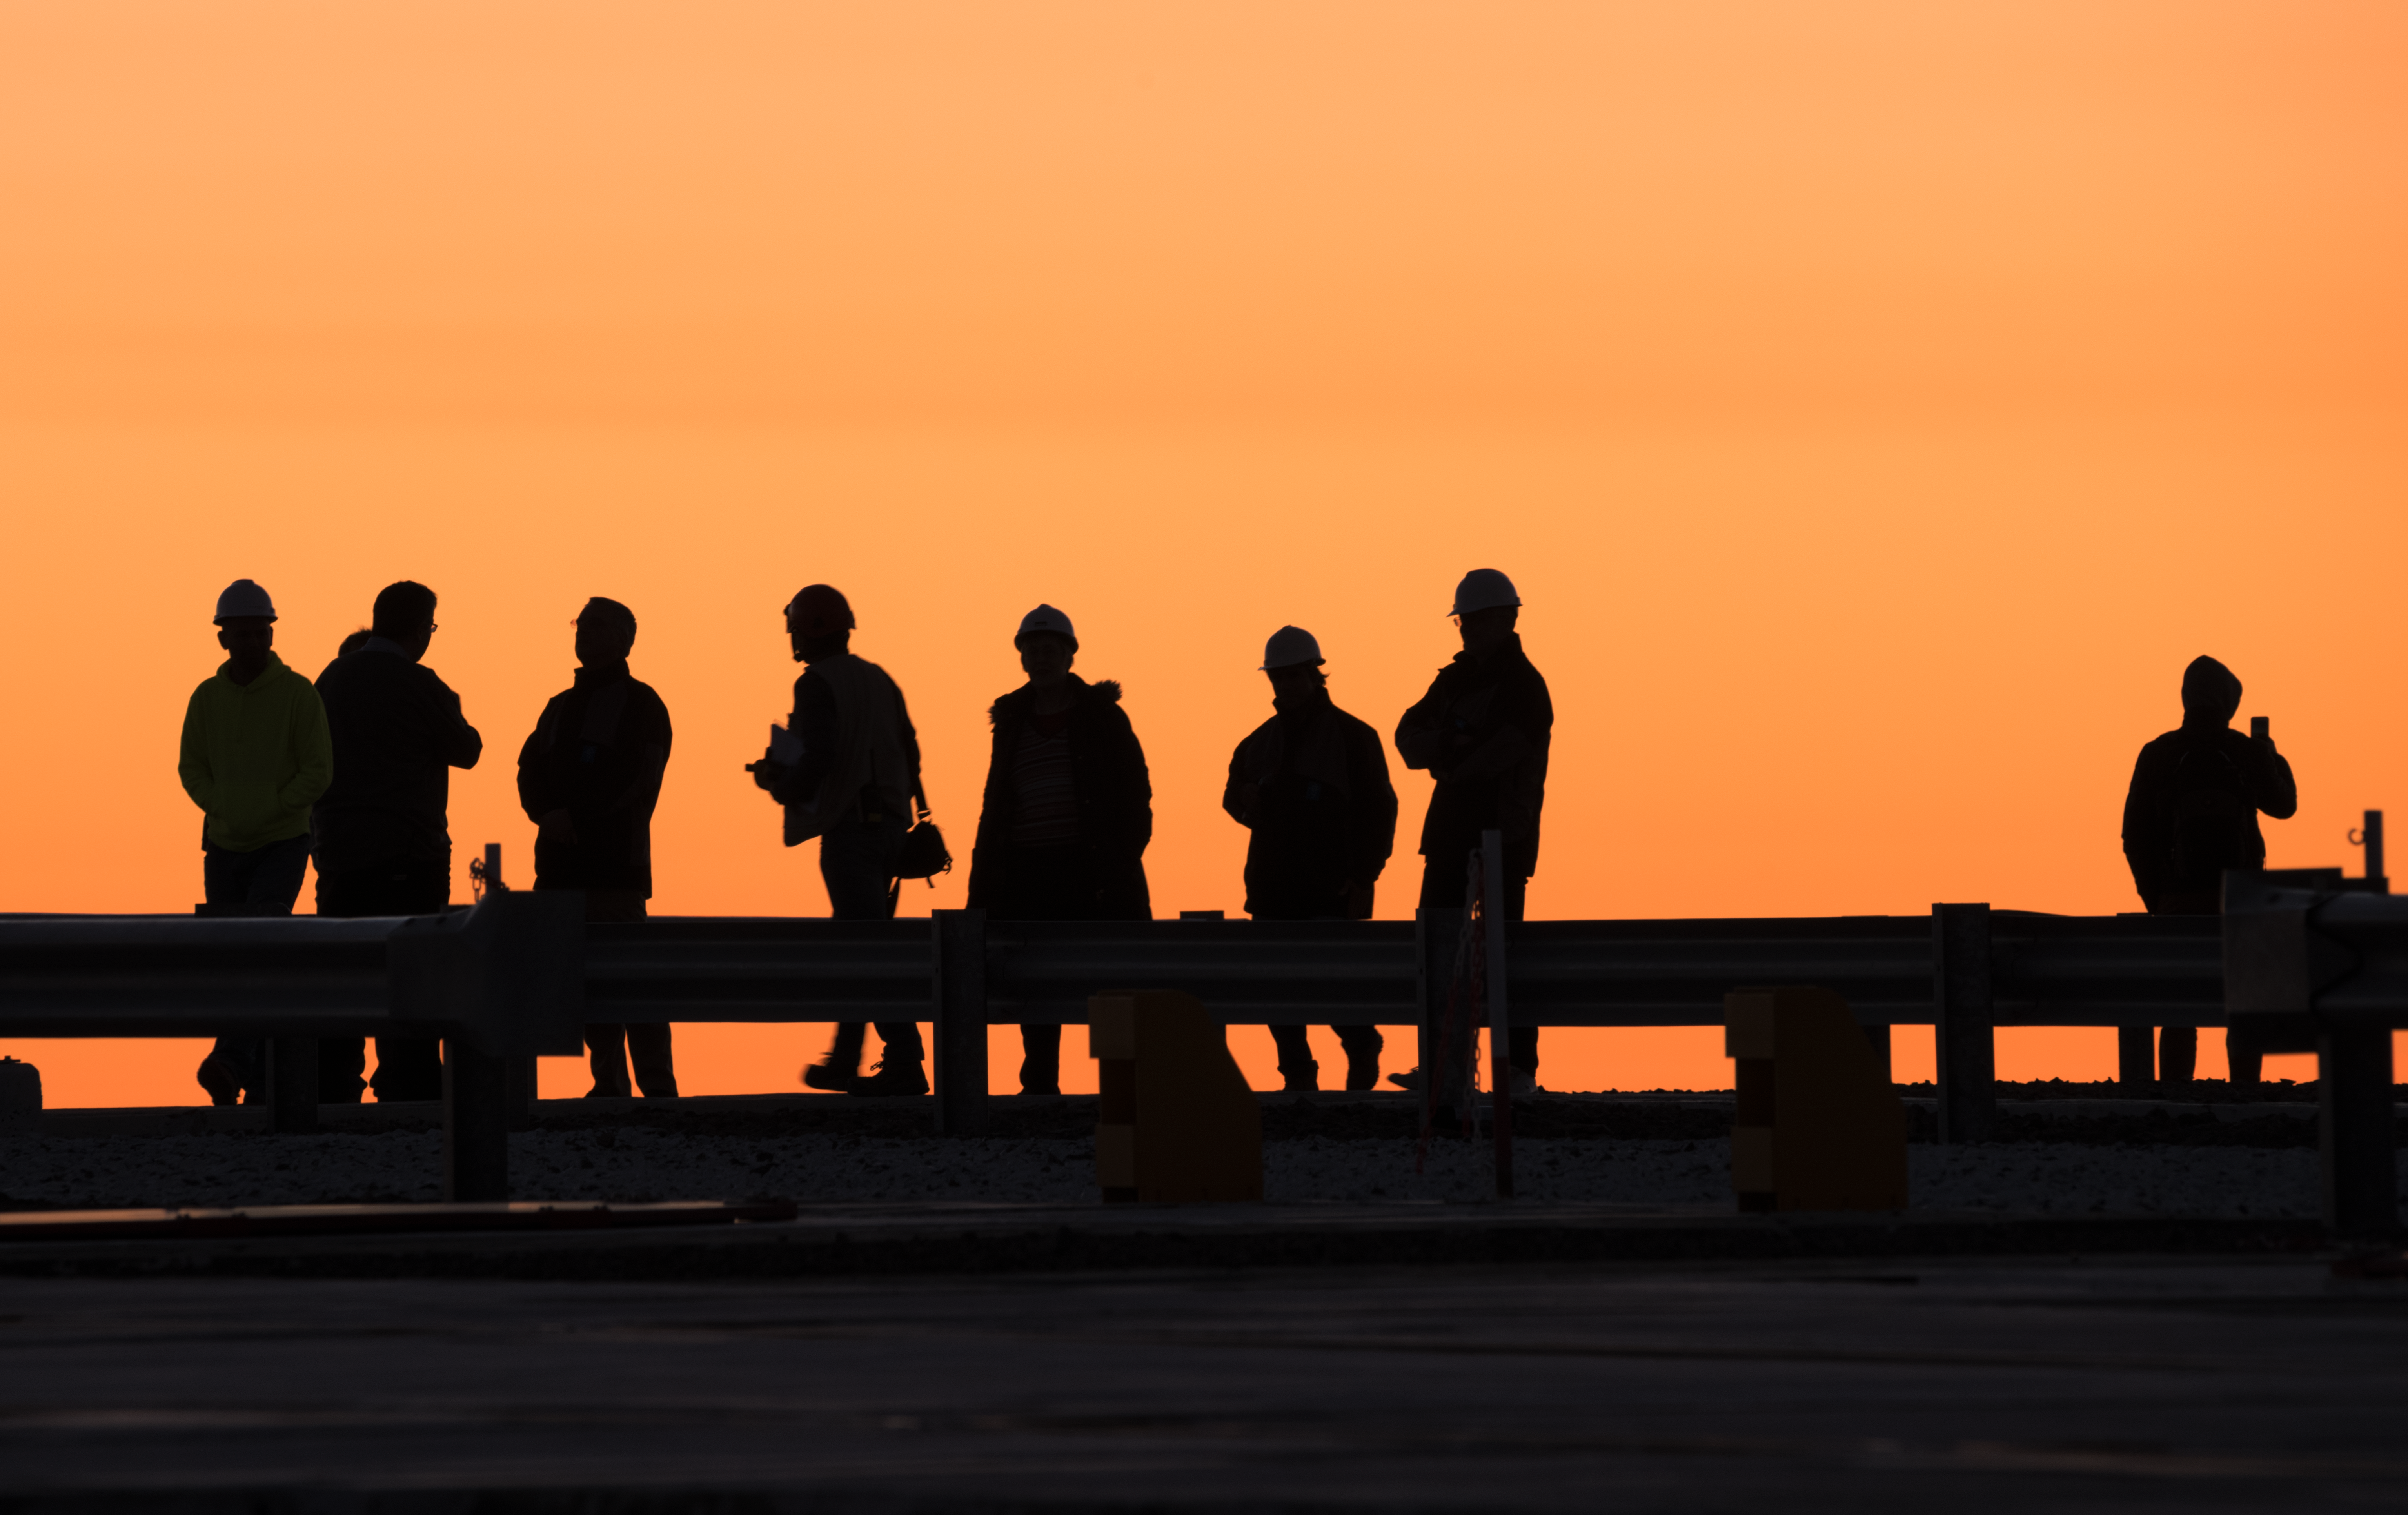

Evening shapes

Taking a break from observing the Universe with ESO's Very Large Telescope at Paranal Observatory in Chile, the astronomers and engineers form a perfect silhouette against deep orange evening sky.

Credit: ESO/Y. Beletsky